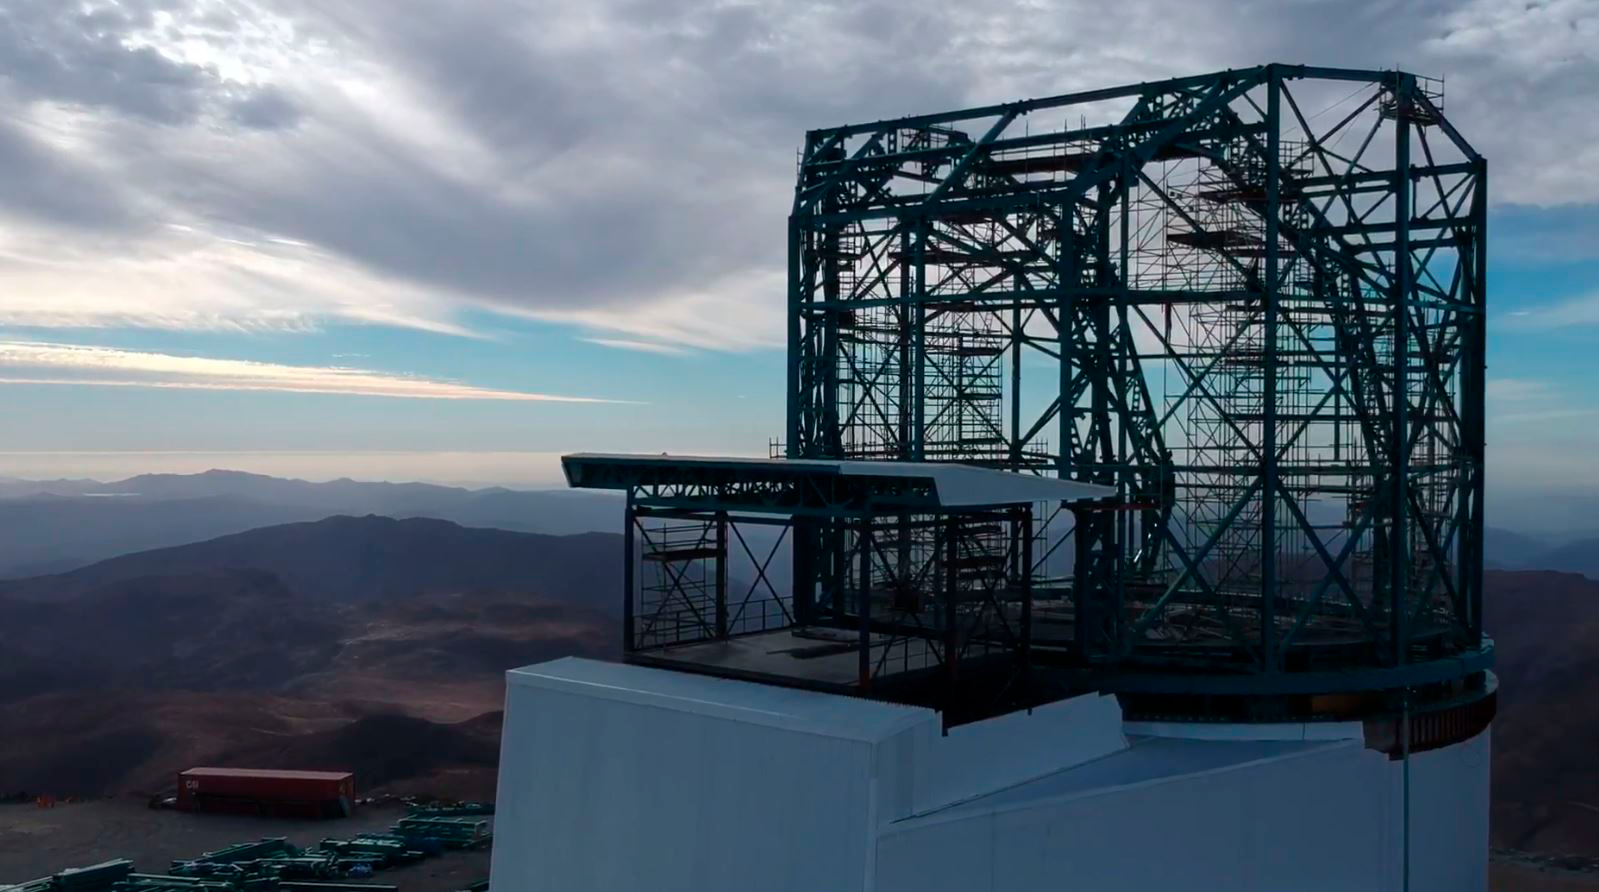

First run testing for Pflow lift

First run testing for Pflow lift

Credit: Rubin Observatory/NSF/AURA